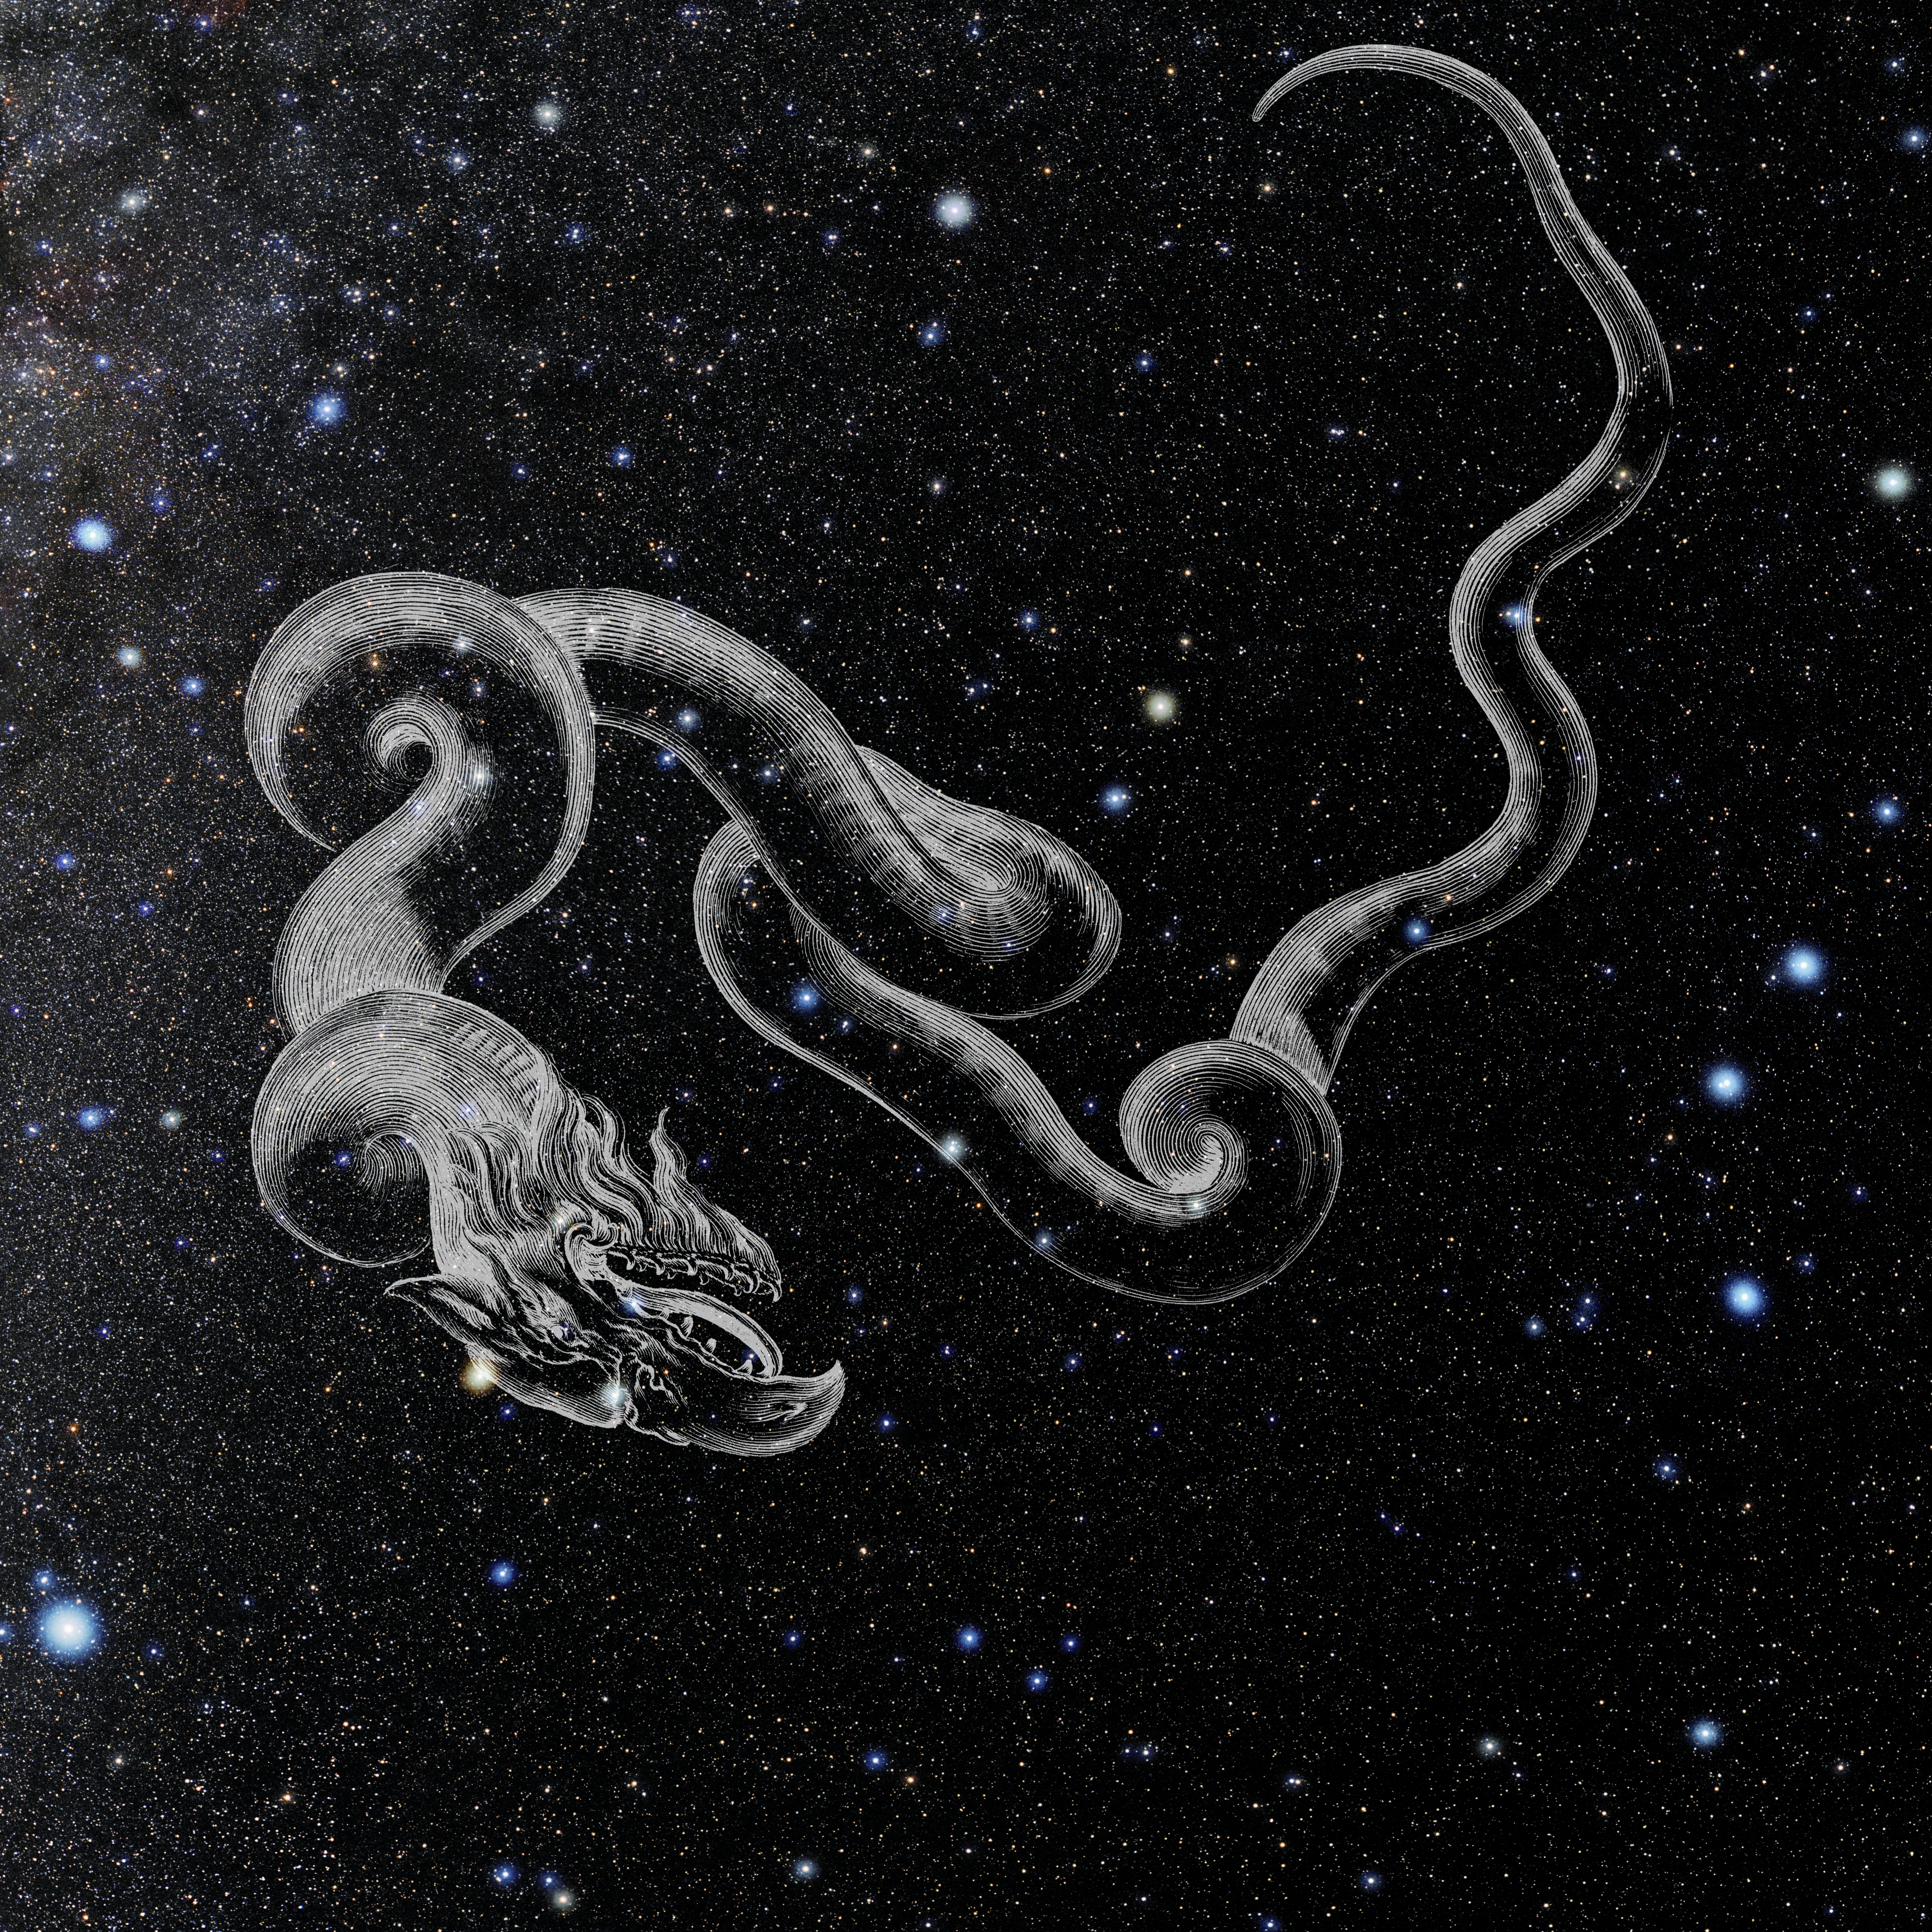

Draco with Hevelius Drawing

Photo of the constellation Draco from NOIRLab's 88 Constellations project showing Johannes Hevelius drawing of the constellation in Uranographia, his celestial catalogue in 1690.
Here is the version with the constellation 'stick figure' and here the unannotated version.

Credit: E. Slawik/NOIRLab/NSF/AURA/M. Zamani/J. Hevelius/NASA Universe of Learning/USNO/STScI